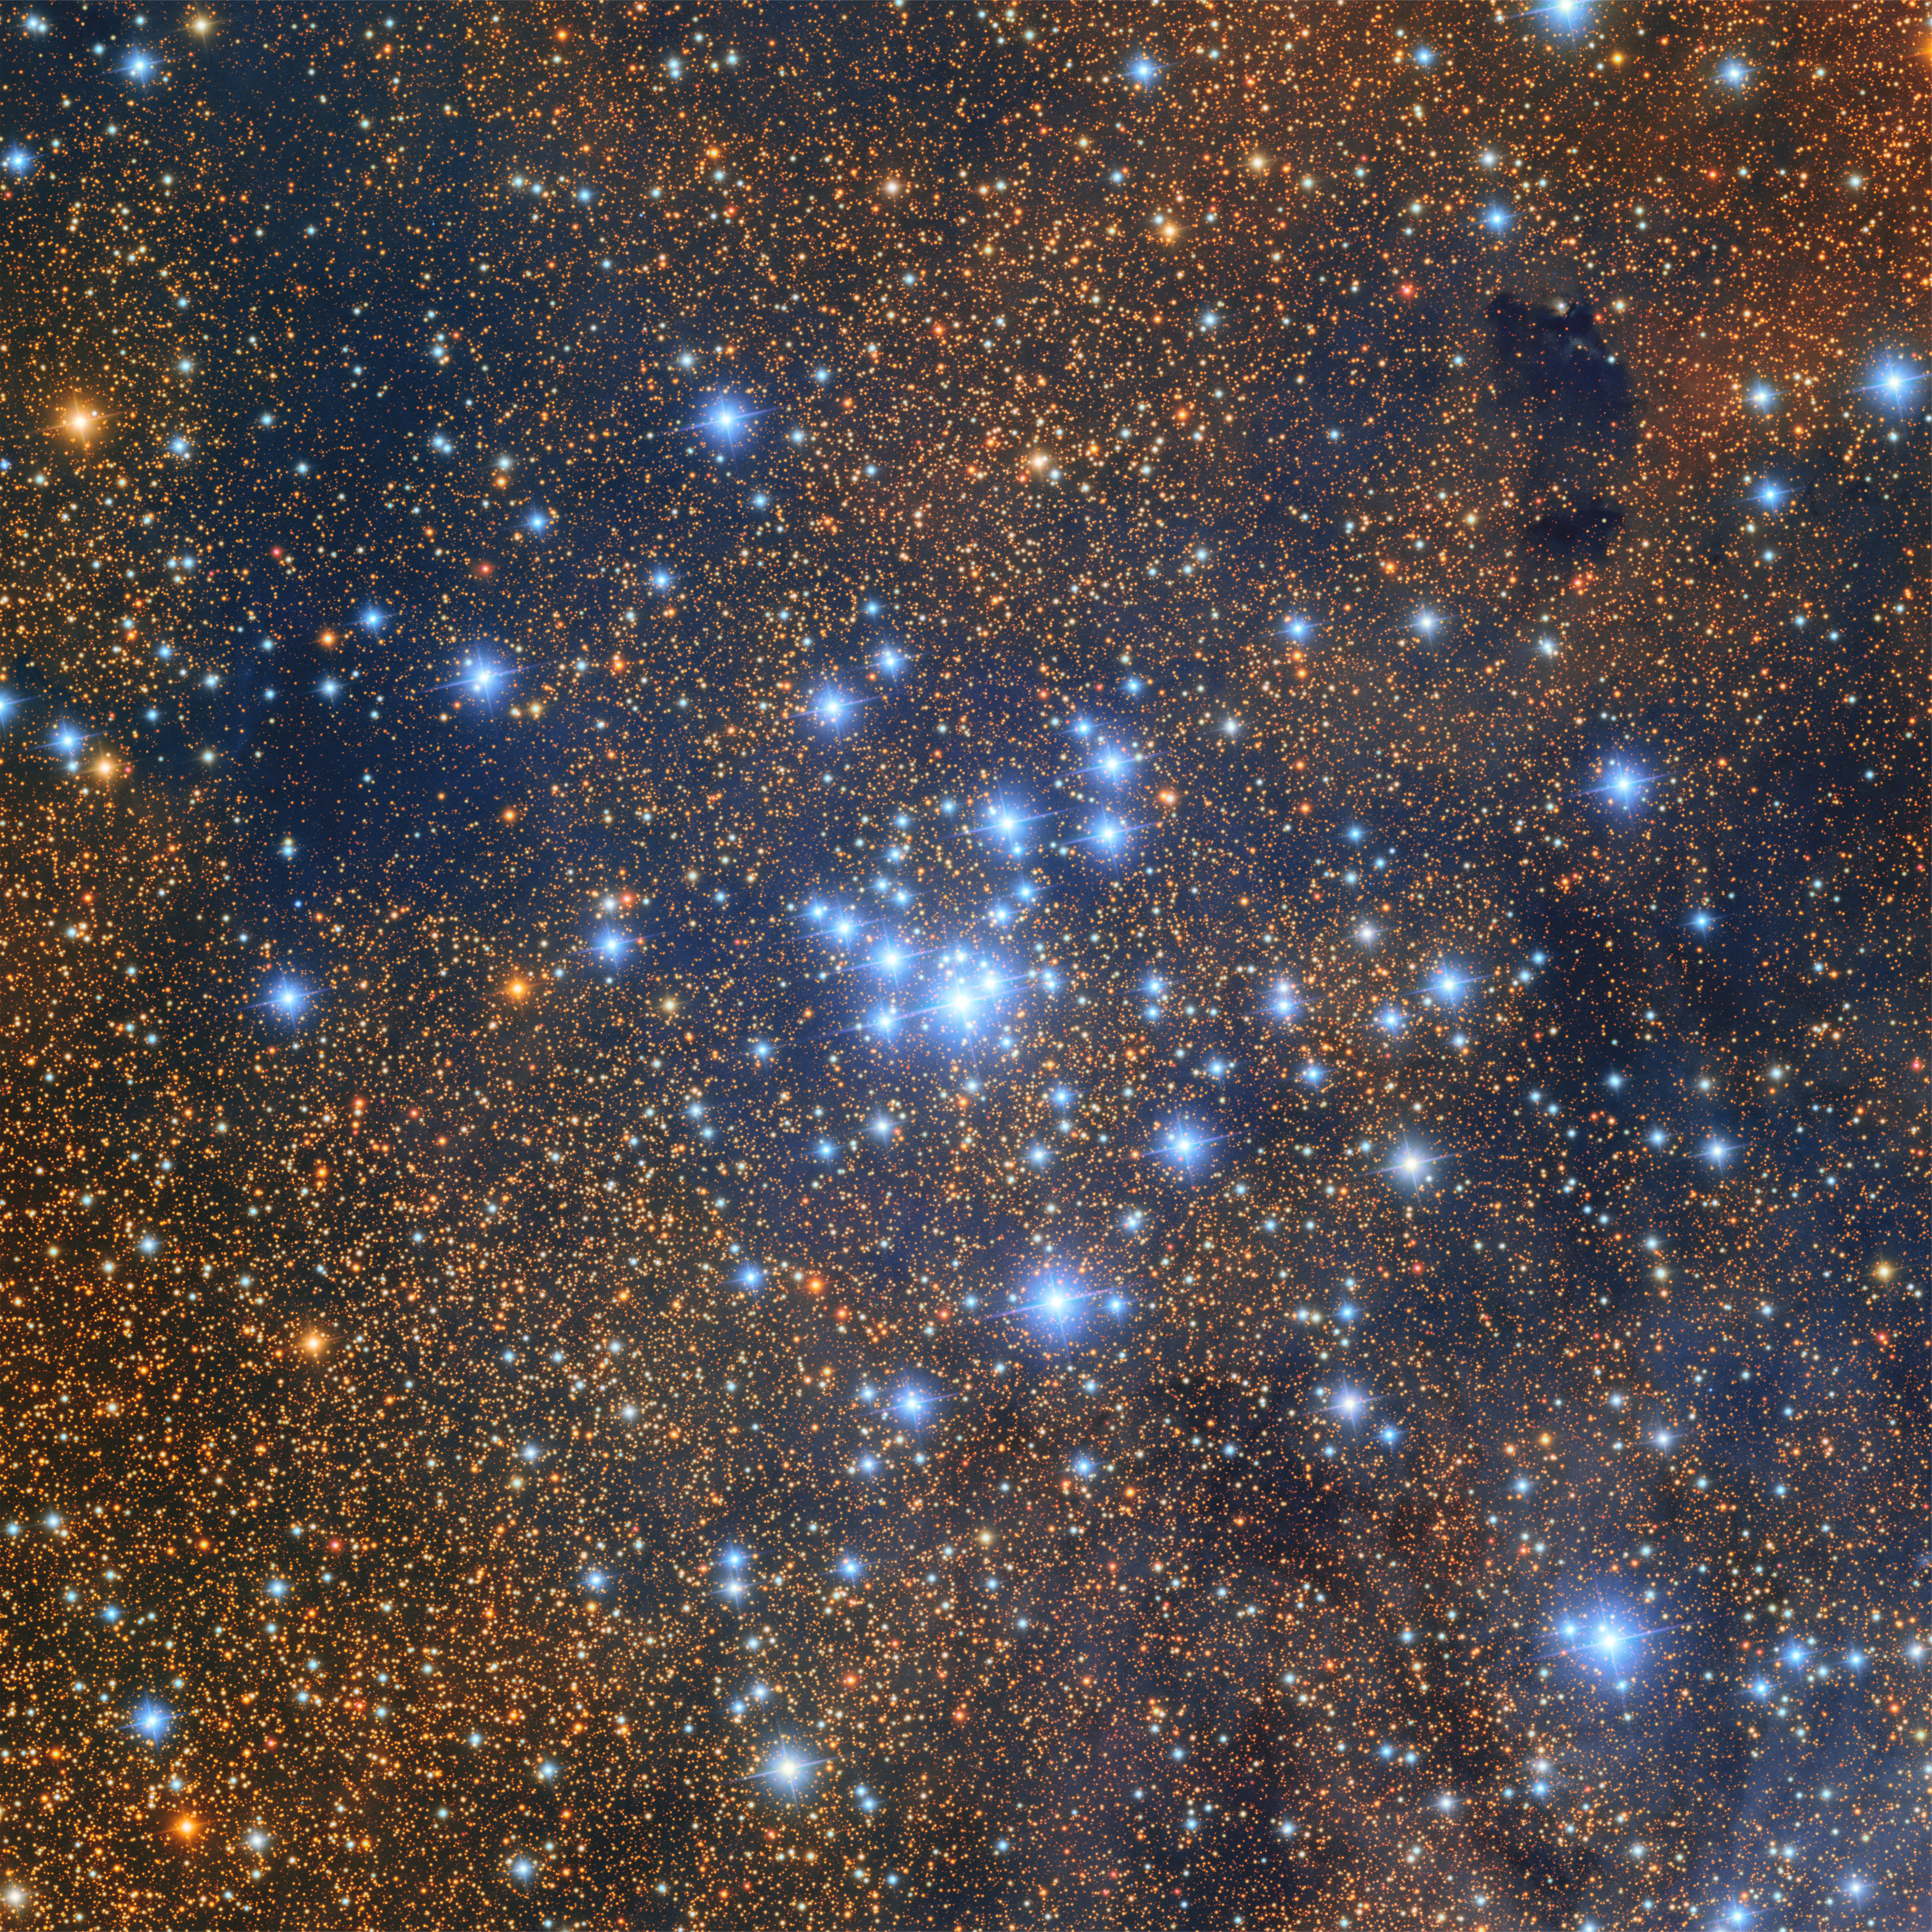

Trifid and Lagoon Nebulae Excerpt: Messier 21

The open star cluster Messier 21 as imaged by NSF–DOE Vera C. Rubin Observatory. Located near the Trifid Nebula, Messier 21 is relatively young and tightly packed with small, dim stars.

Credit: RubinObs/NOIRLab/SLAC/NSF/DOE/AURA